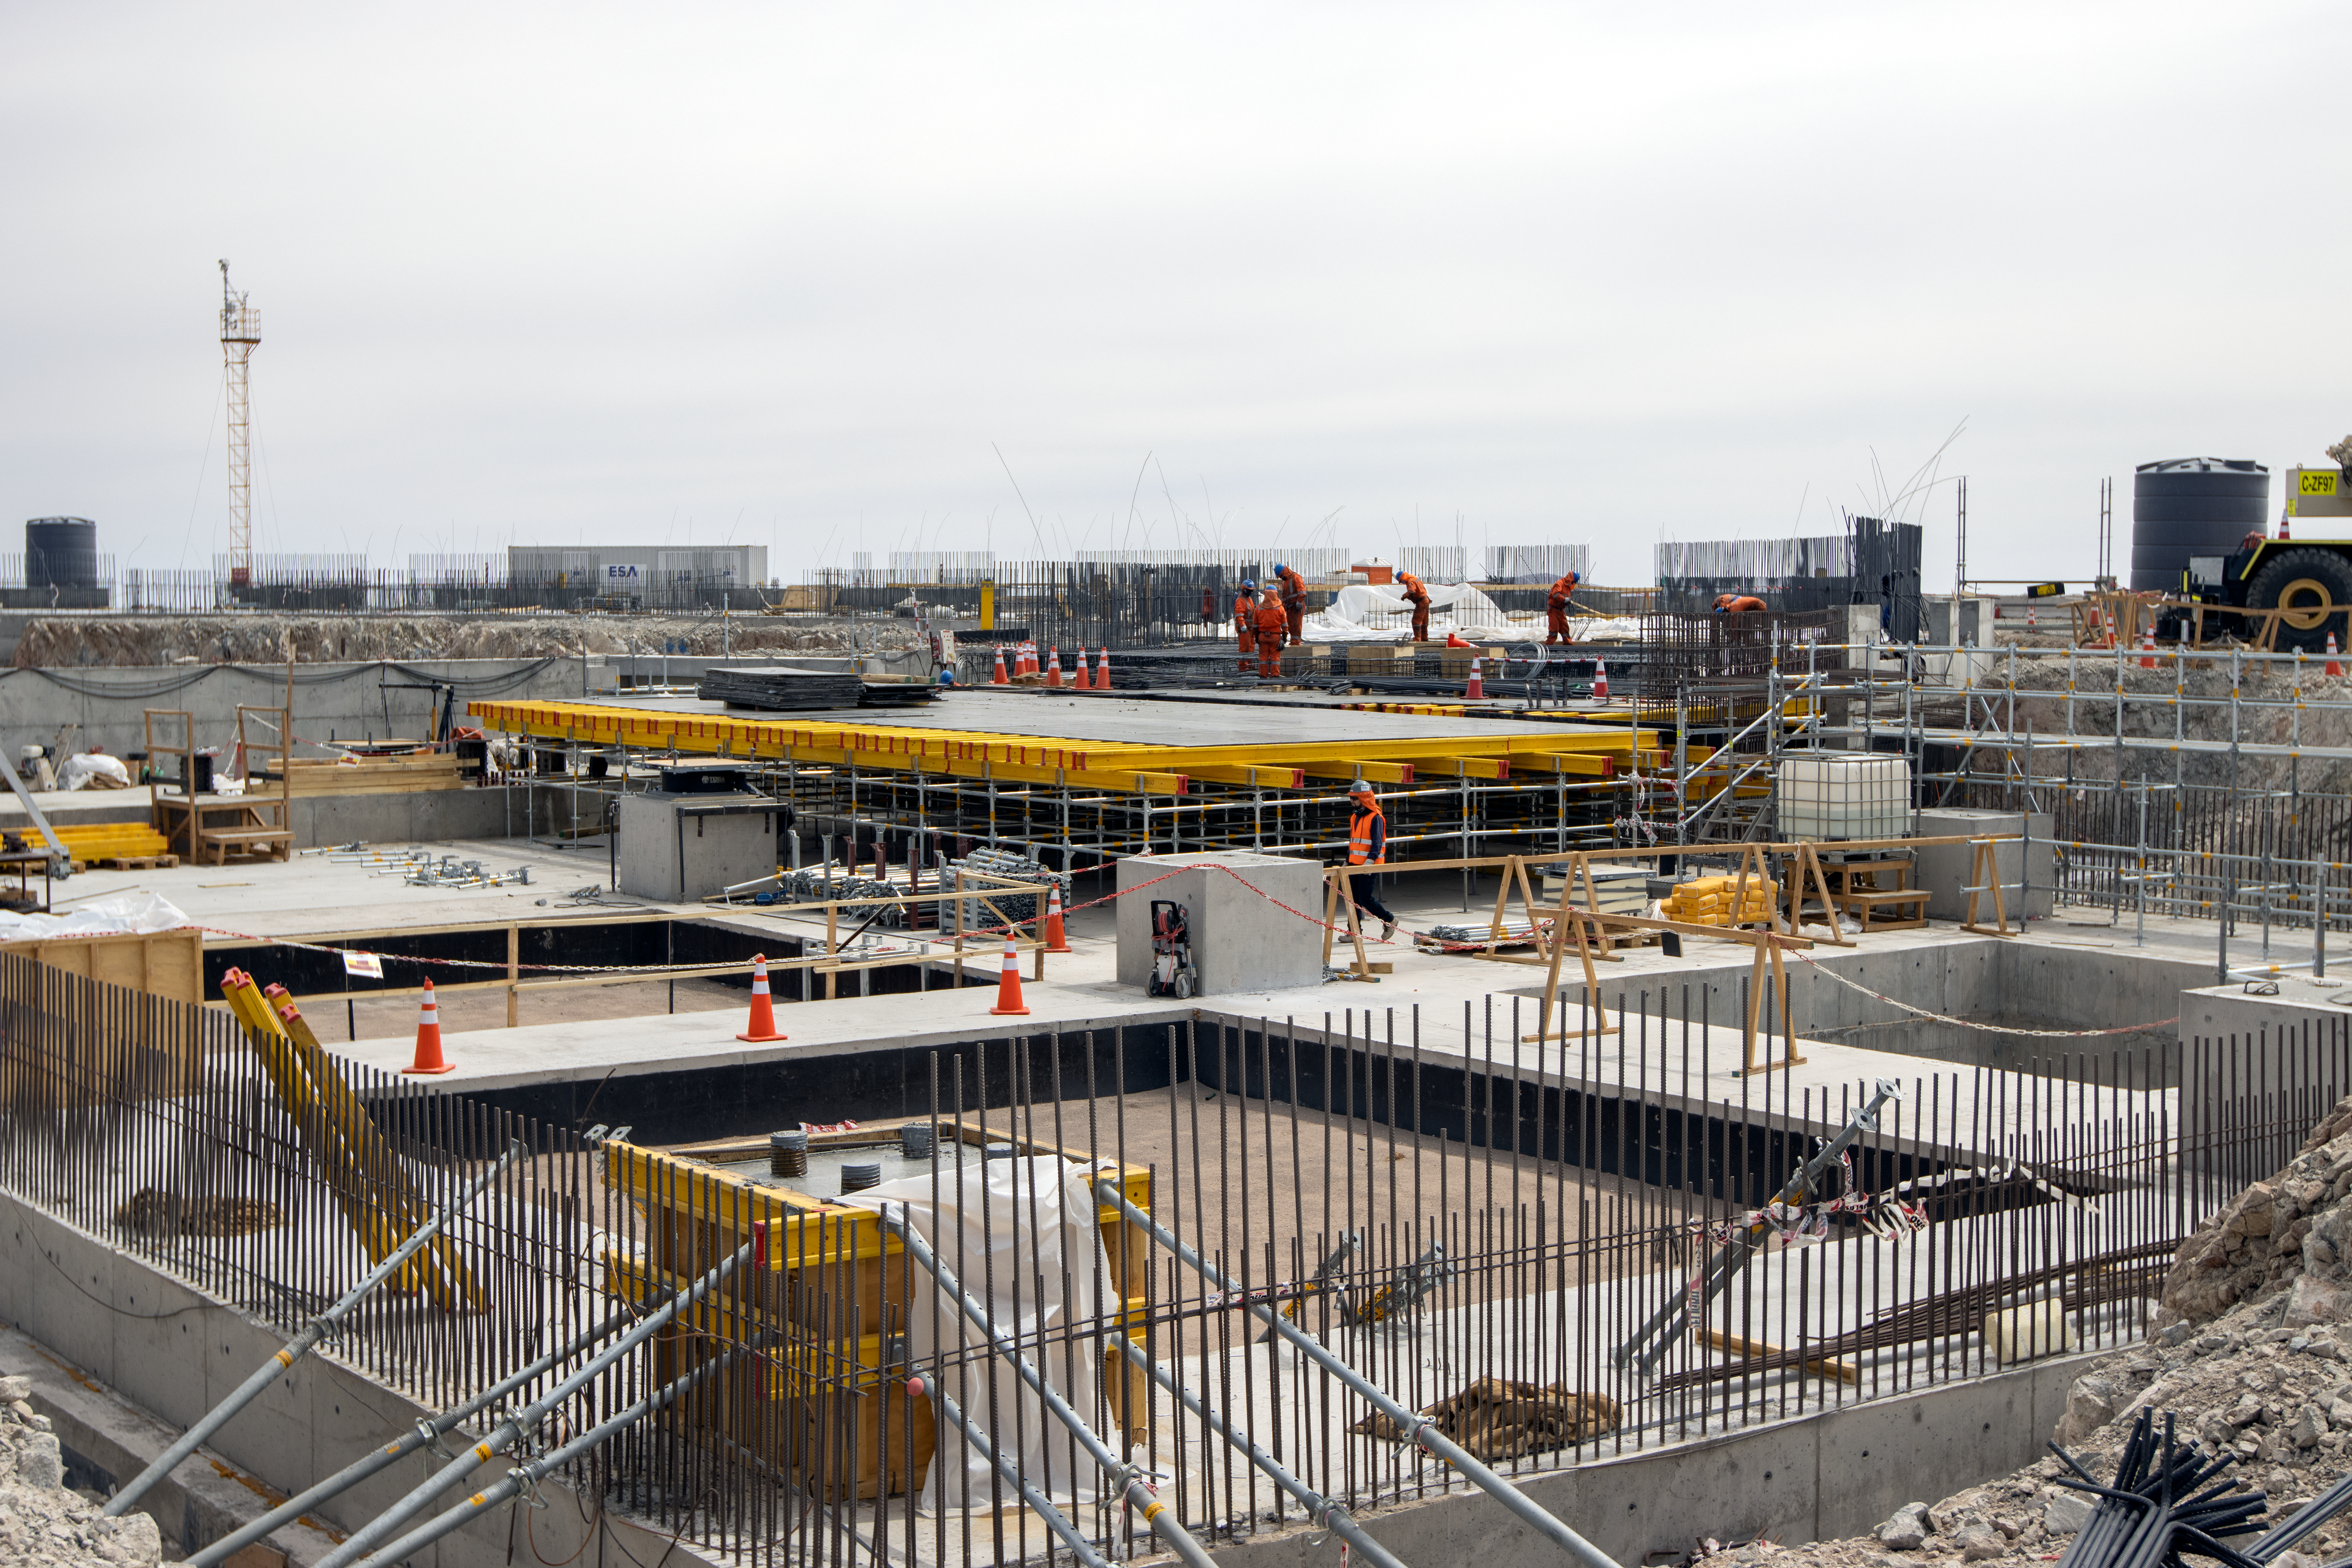

Construction underway at ELT

ELT construction work progressing at Cerro Armazones, Chile.

Credit: ESO